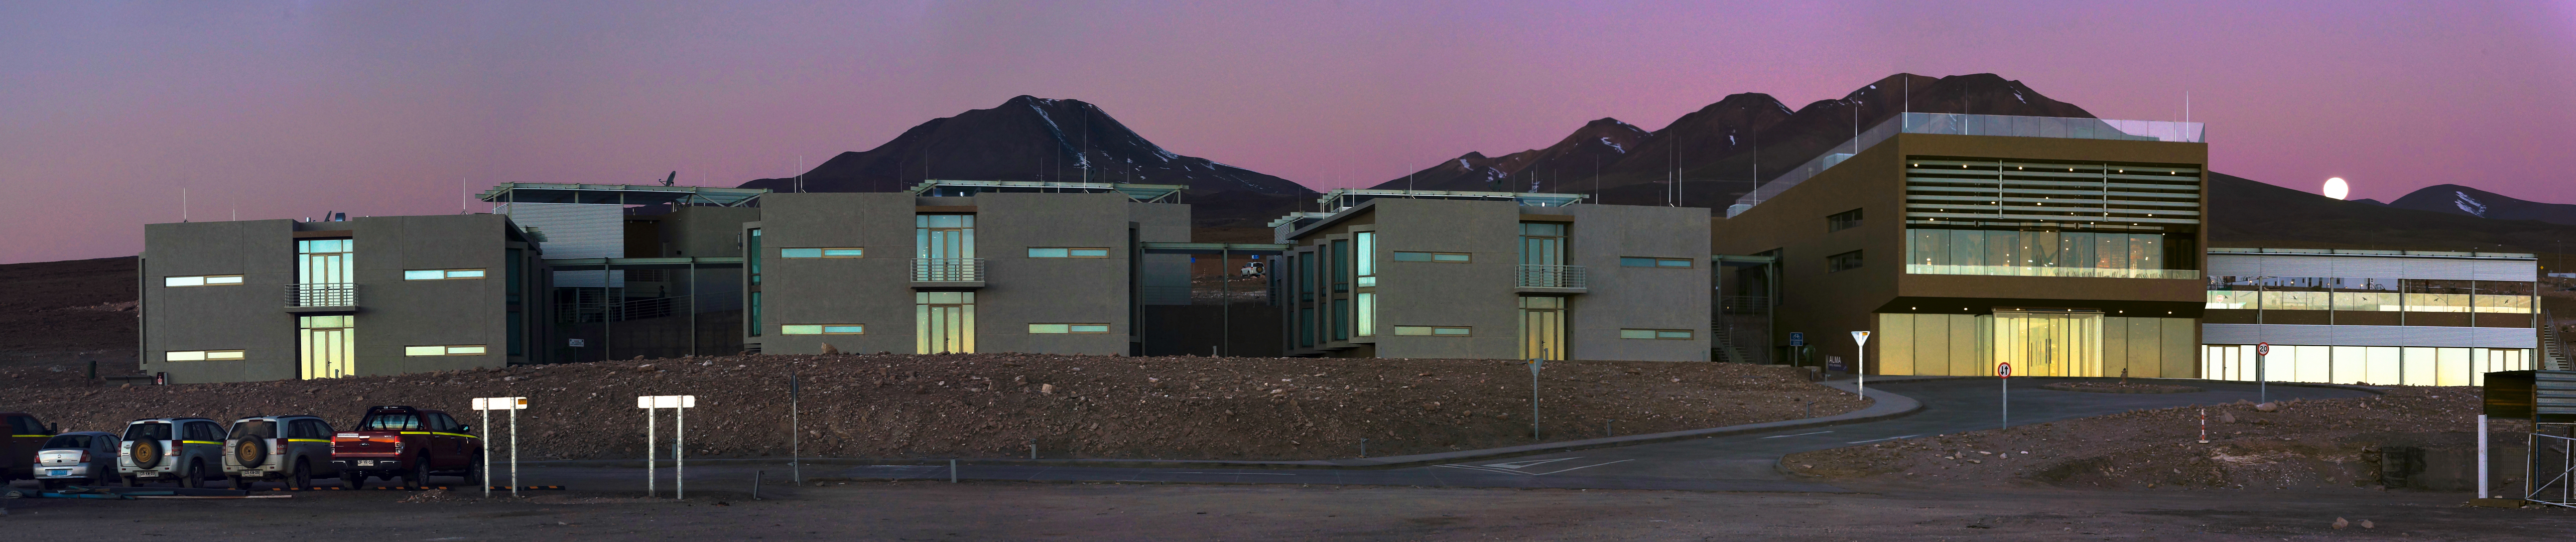

The Residence at the OSF

Sunset at the Residencia with a full Moon in the background.

Credit: Pablo Carrillo - ALMA (ESO/NAOJ/NRAO)